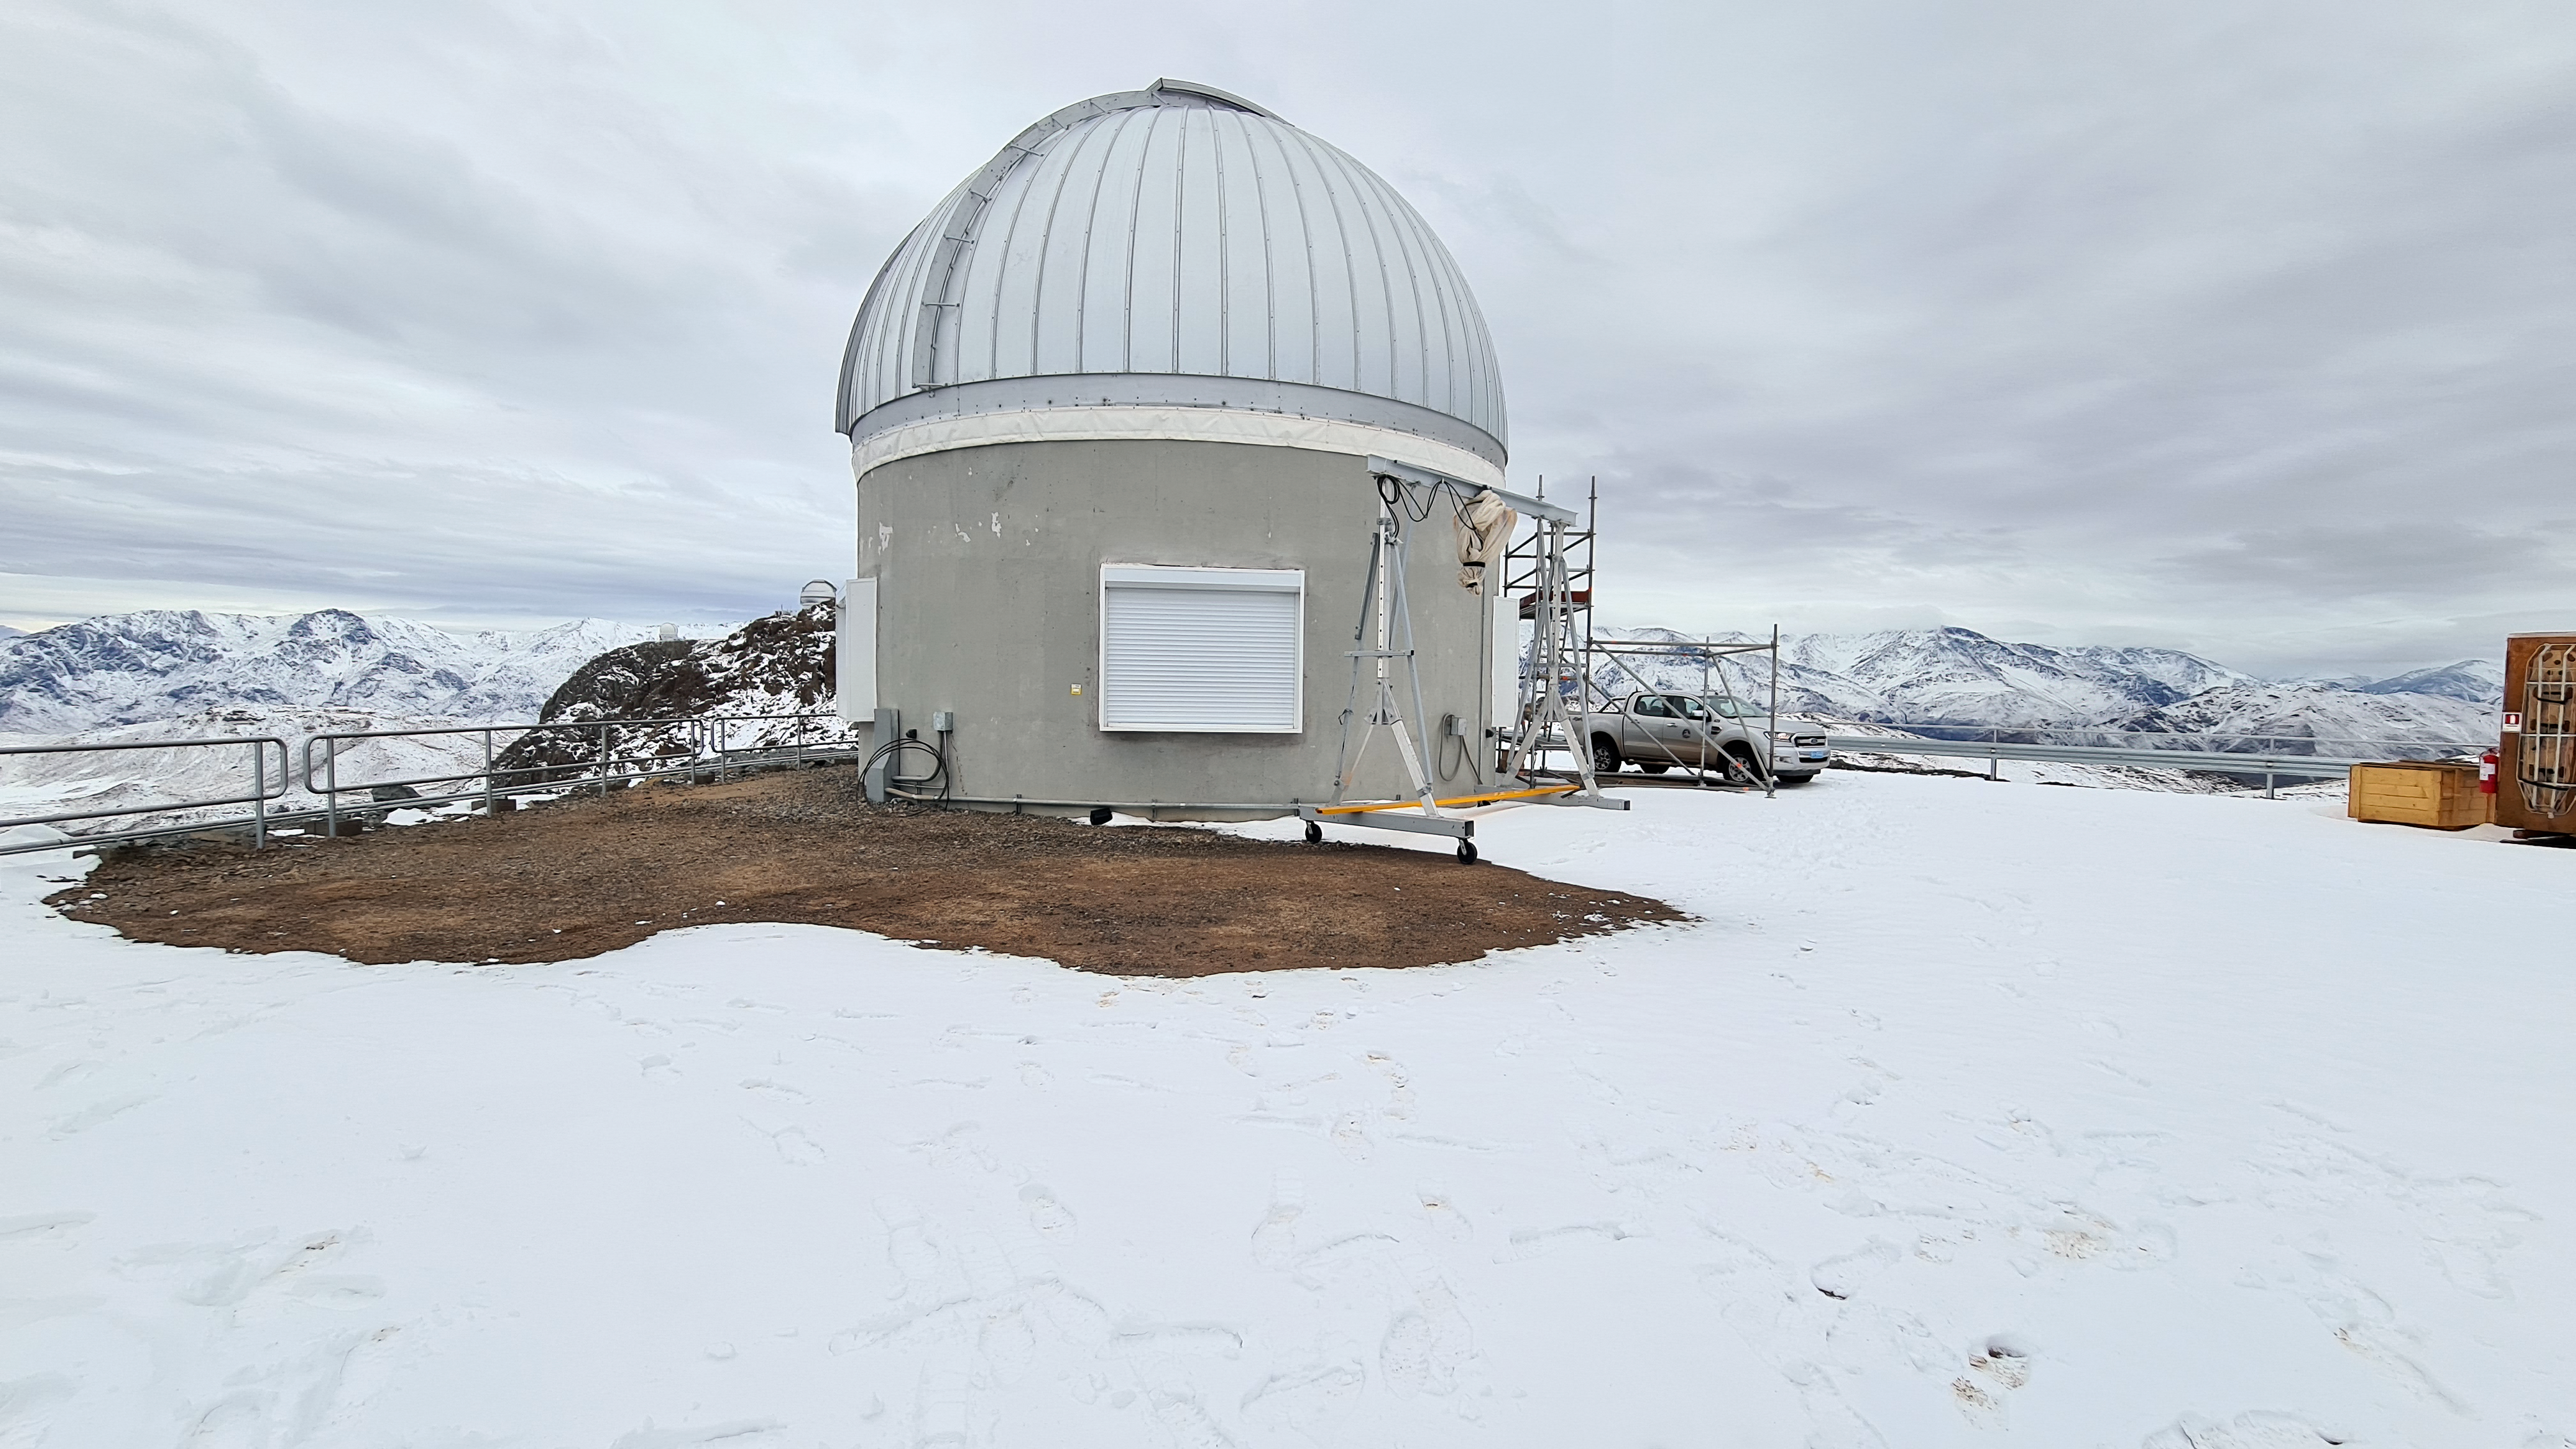

Rubin Auxiliary Telescope 1 July 2020

Small teams are still visiting the summit at least twice a week for inspections and maintenance work, as winter storms continue to pose challenges. During the inspection on July 1st, a small amount of water was found and cleaned from the TMA azimuth track, and some superficial rust was removed from one of the TMA supports. These efforts by the summit inspection teams are very important, as they help keep minor issues from becoming bigger problems.

Credit: Rubin Obs/NSF/AURA